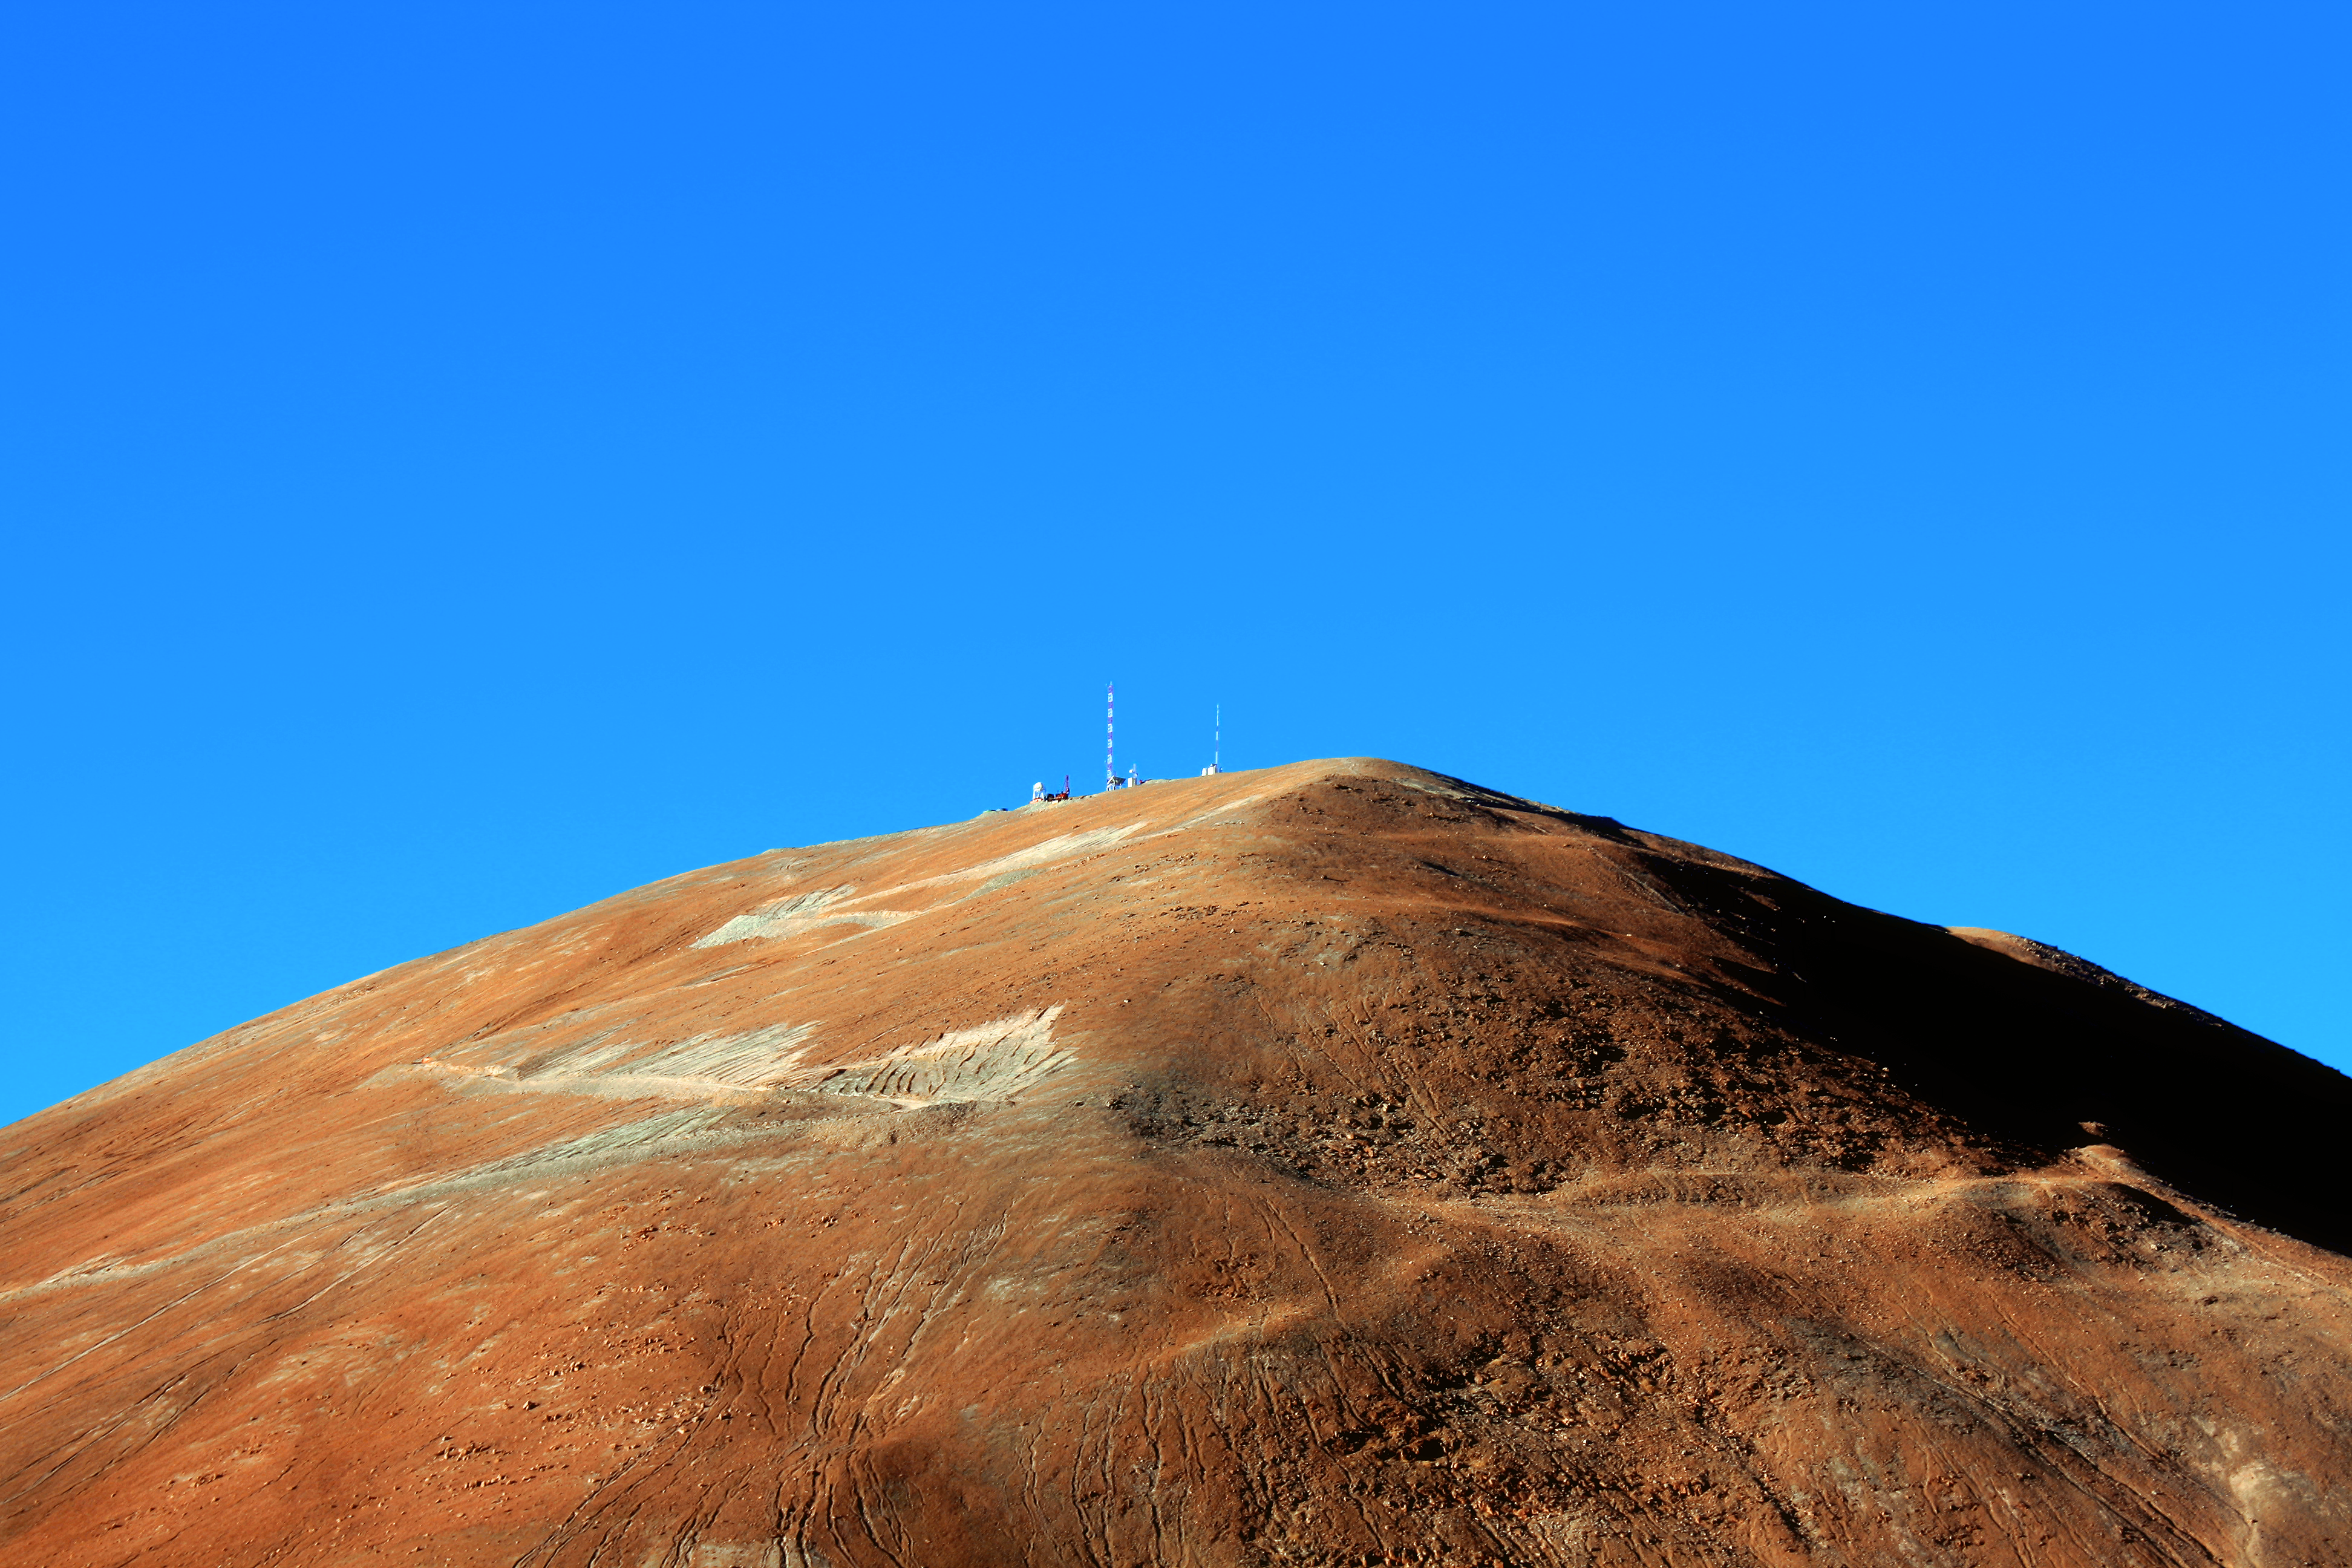

Mountaintop

The peak of Cerro Armazones and the brilliant blue of the Atacama sky.

Credit: F. Char/ESO